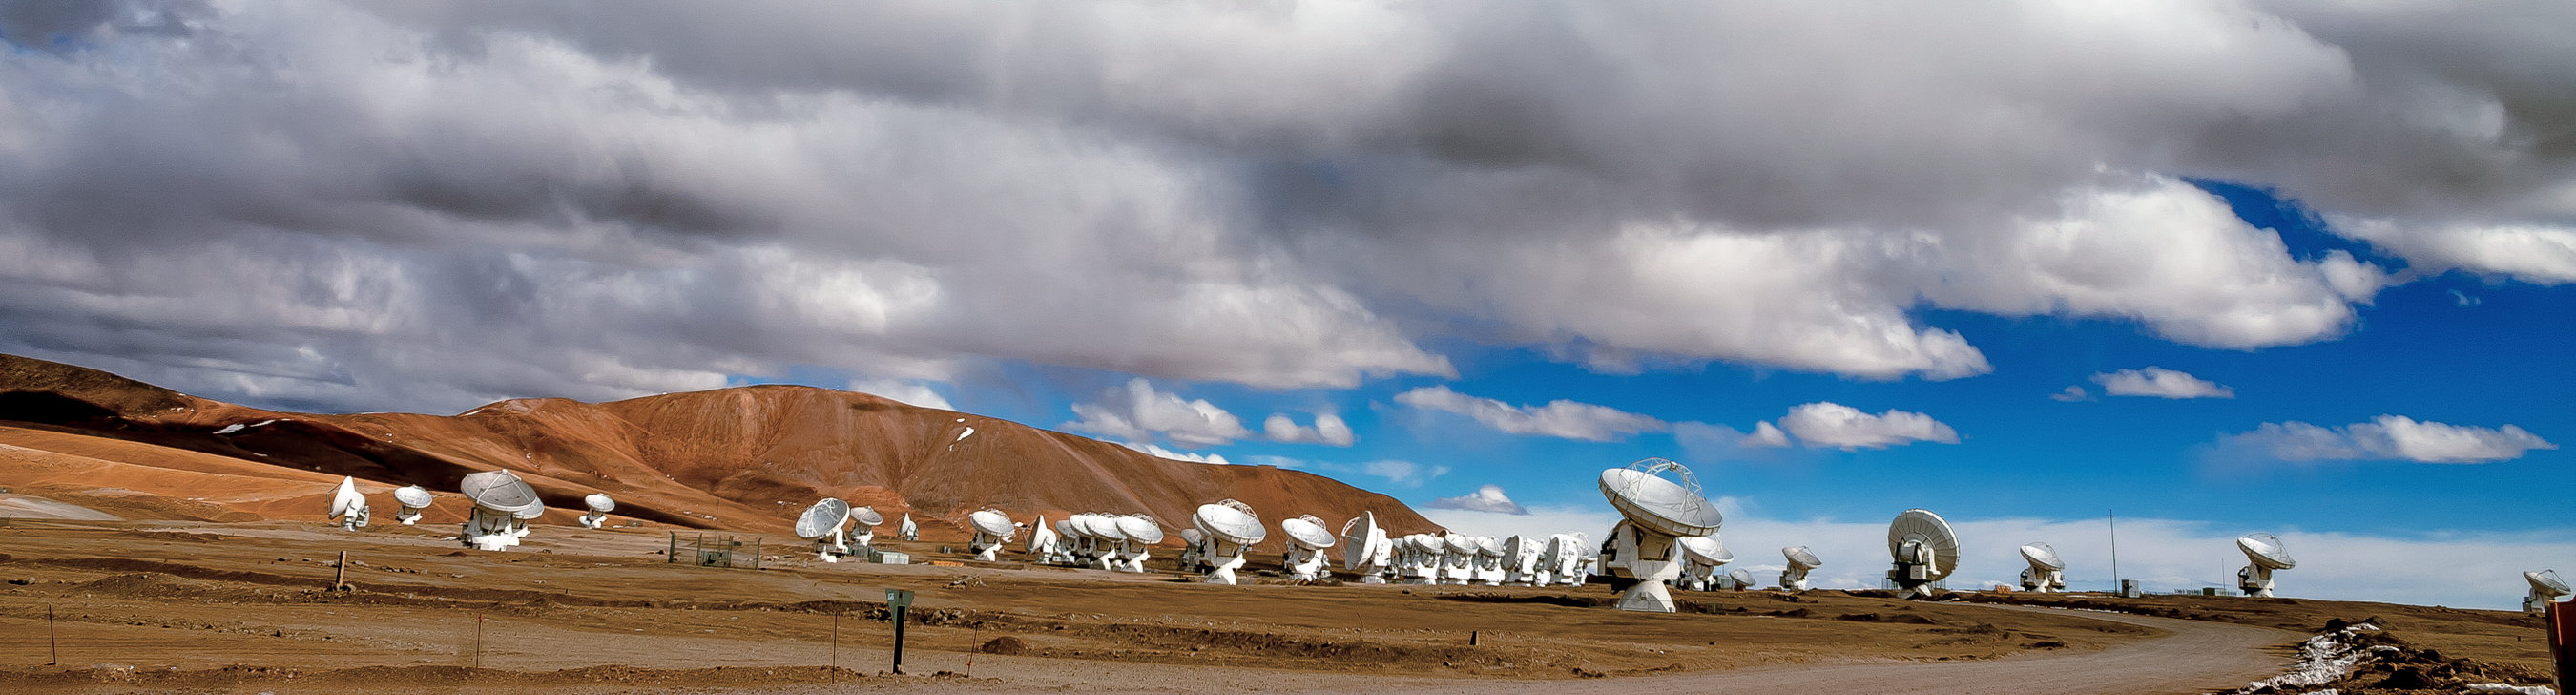

ALMA panorama

A panorama reveals clouds rolling in over Chajnantor Plateau, high up in the Chilean Atacama Desert. Below, the vast collection of 12- and 7-metre Atacama Large Millimeter/submillimeter Array (ALMA) antennas that litter the rust-tinted landscape.

Credit: J. C. Rojas/ESO